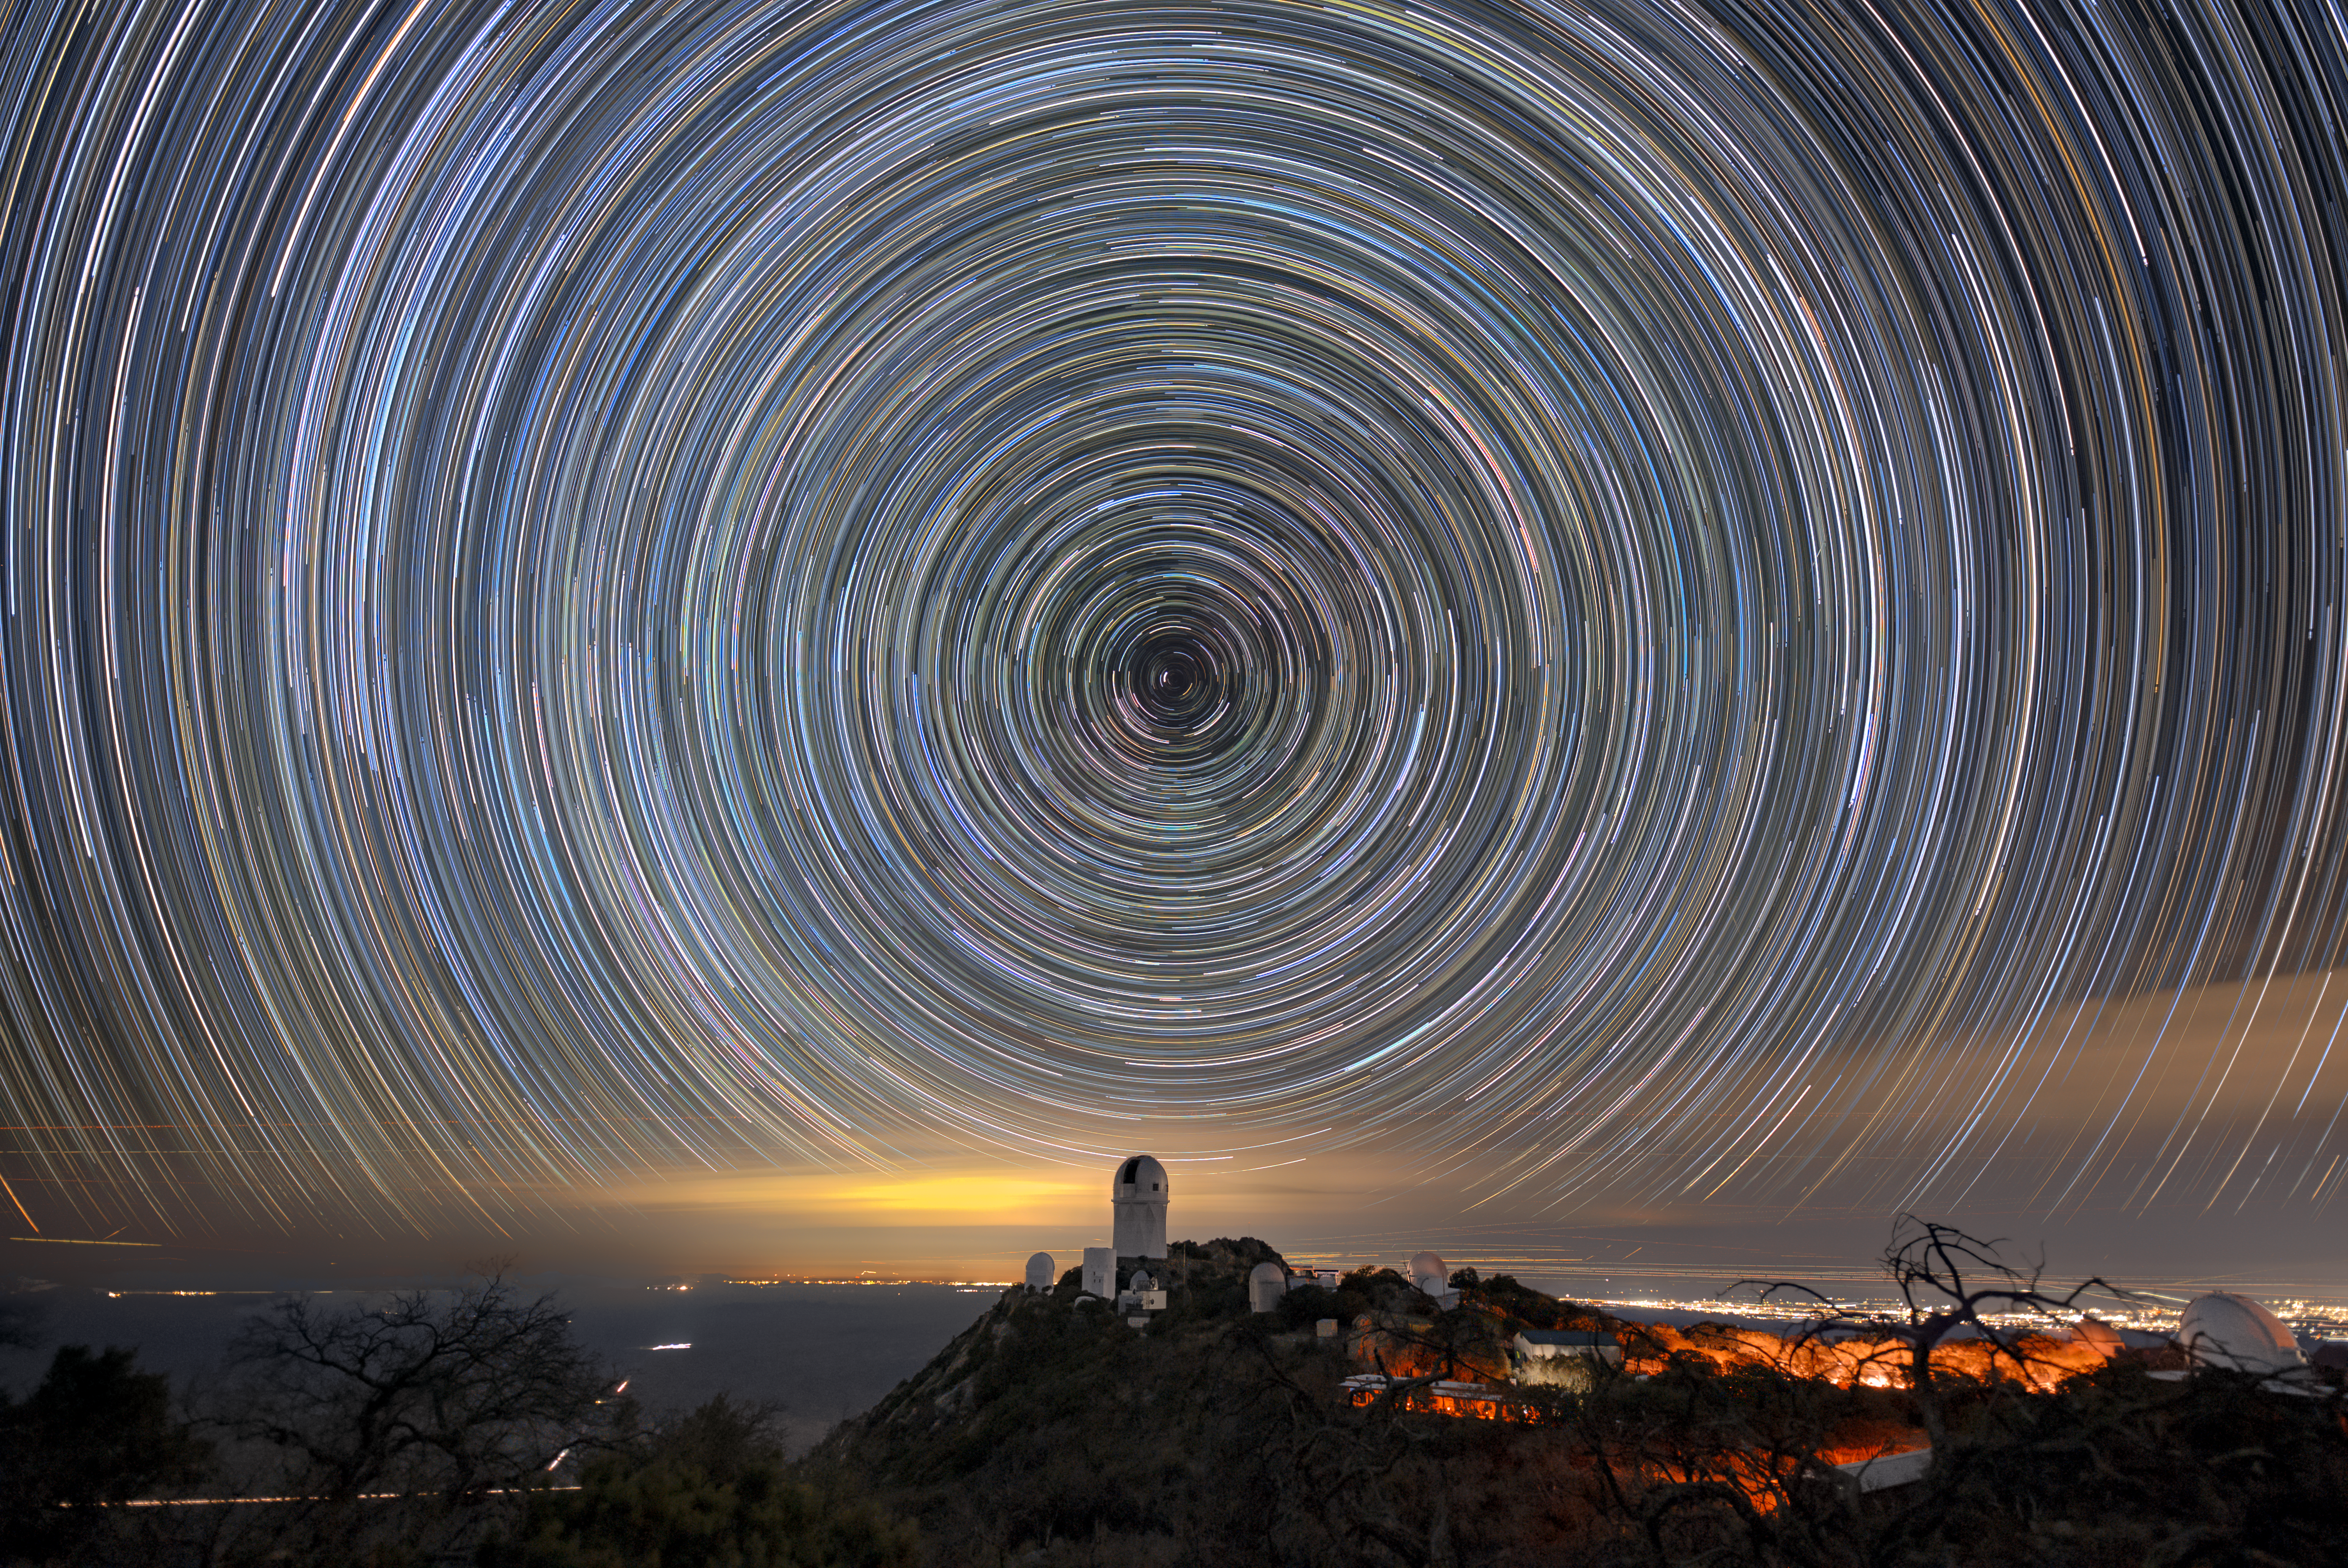

Kitt Peak National Observatory Beneath Star Trails

The U.S. National Science Foundation Kitt Peak National Observatory (KPNO), a Program of NSF NOIRLab, beneath streaking star trails, created by long-exposure photography. The tallest telescope seen is the Nicholas U. Mayall 4-meter Telescope, on which DESI is mounted.

Credit: DESI Collaboration/DOE/KPNO/NOIRLab/NSF/AURA/L. Tyas